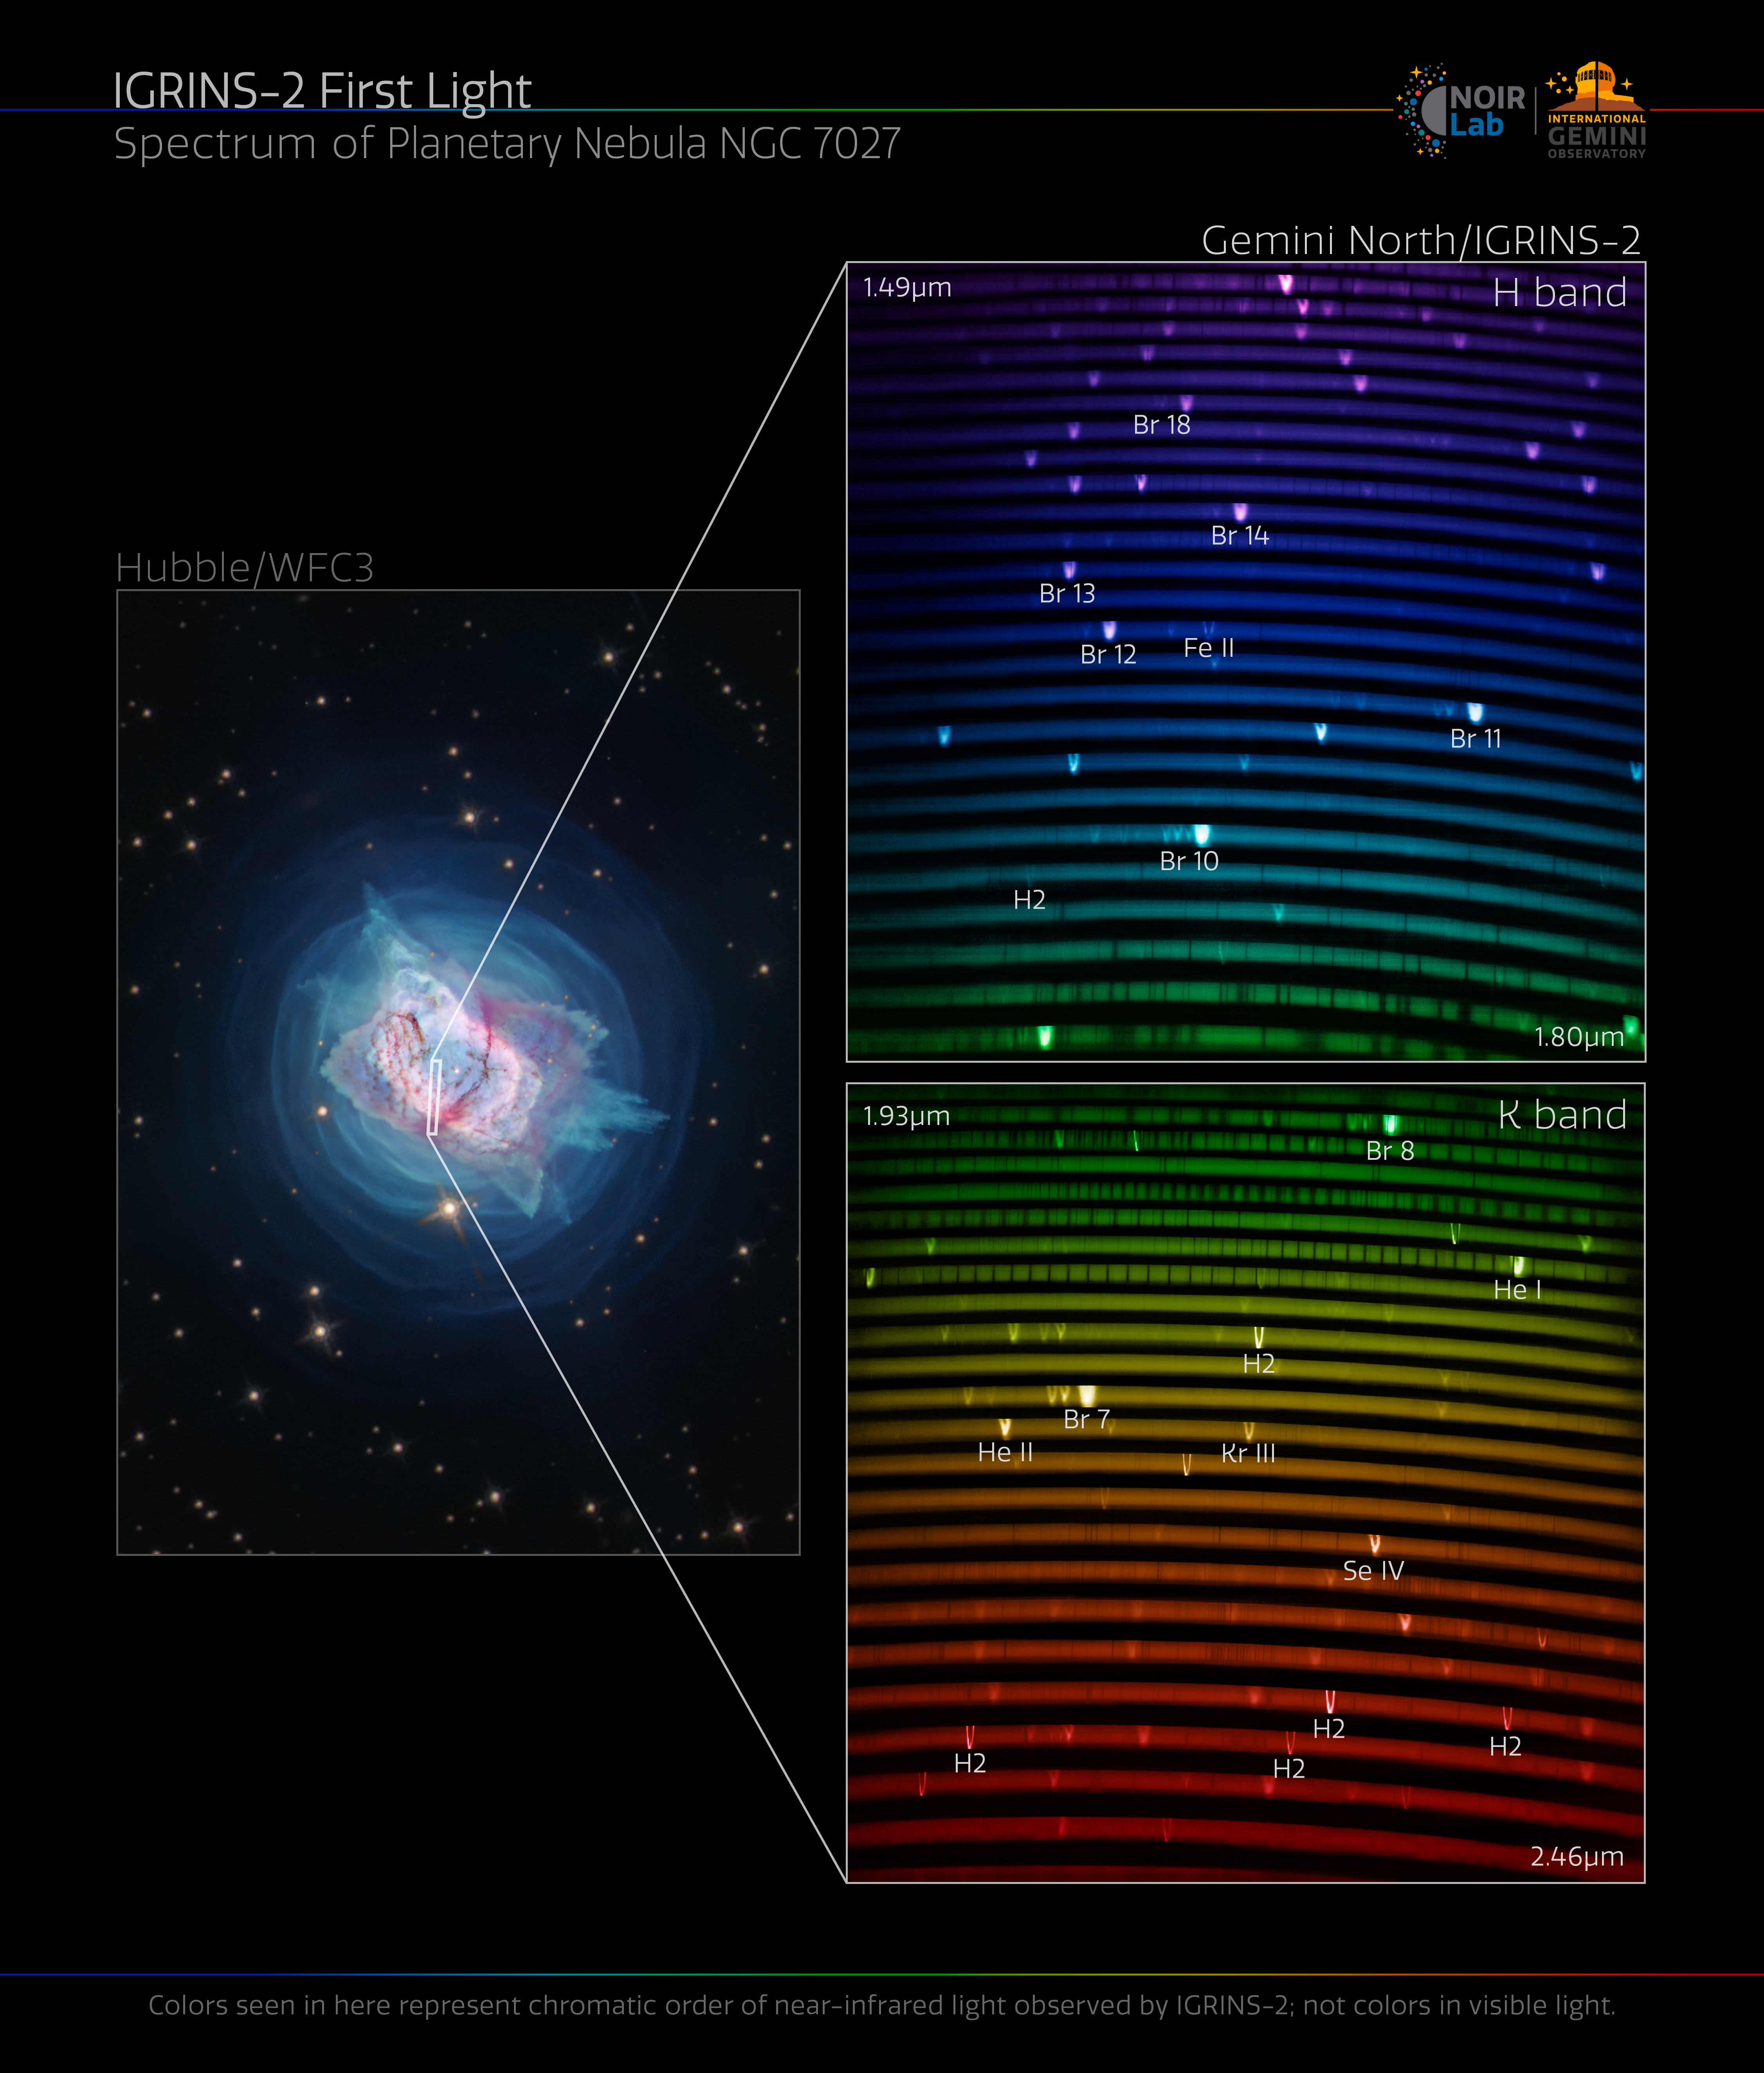

IGRINS-2 captures spectrum of Jewel Bug Nebula

IGRINS-2 resolves the dynamic gaseous bubble surrounding NGC 7027, the Jewel Bug Nebula. The bright lines in the rainbow are like the fingerprints of the gasses present in the nebula.

Credit: International Gemini Observatory/NOIRLab/NSF/AURA/NASA/ESA/J. Kastner (RIT) Image Processing: M. Zamani (NSF NOIRLab)